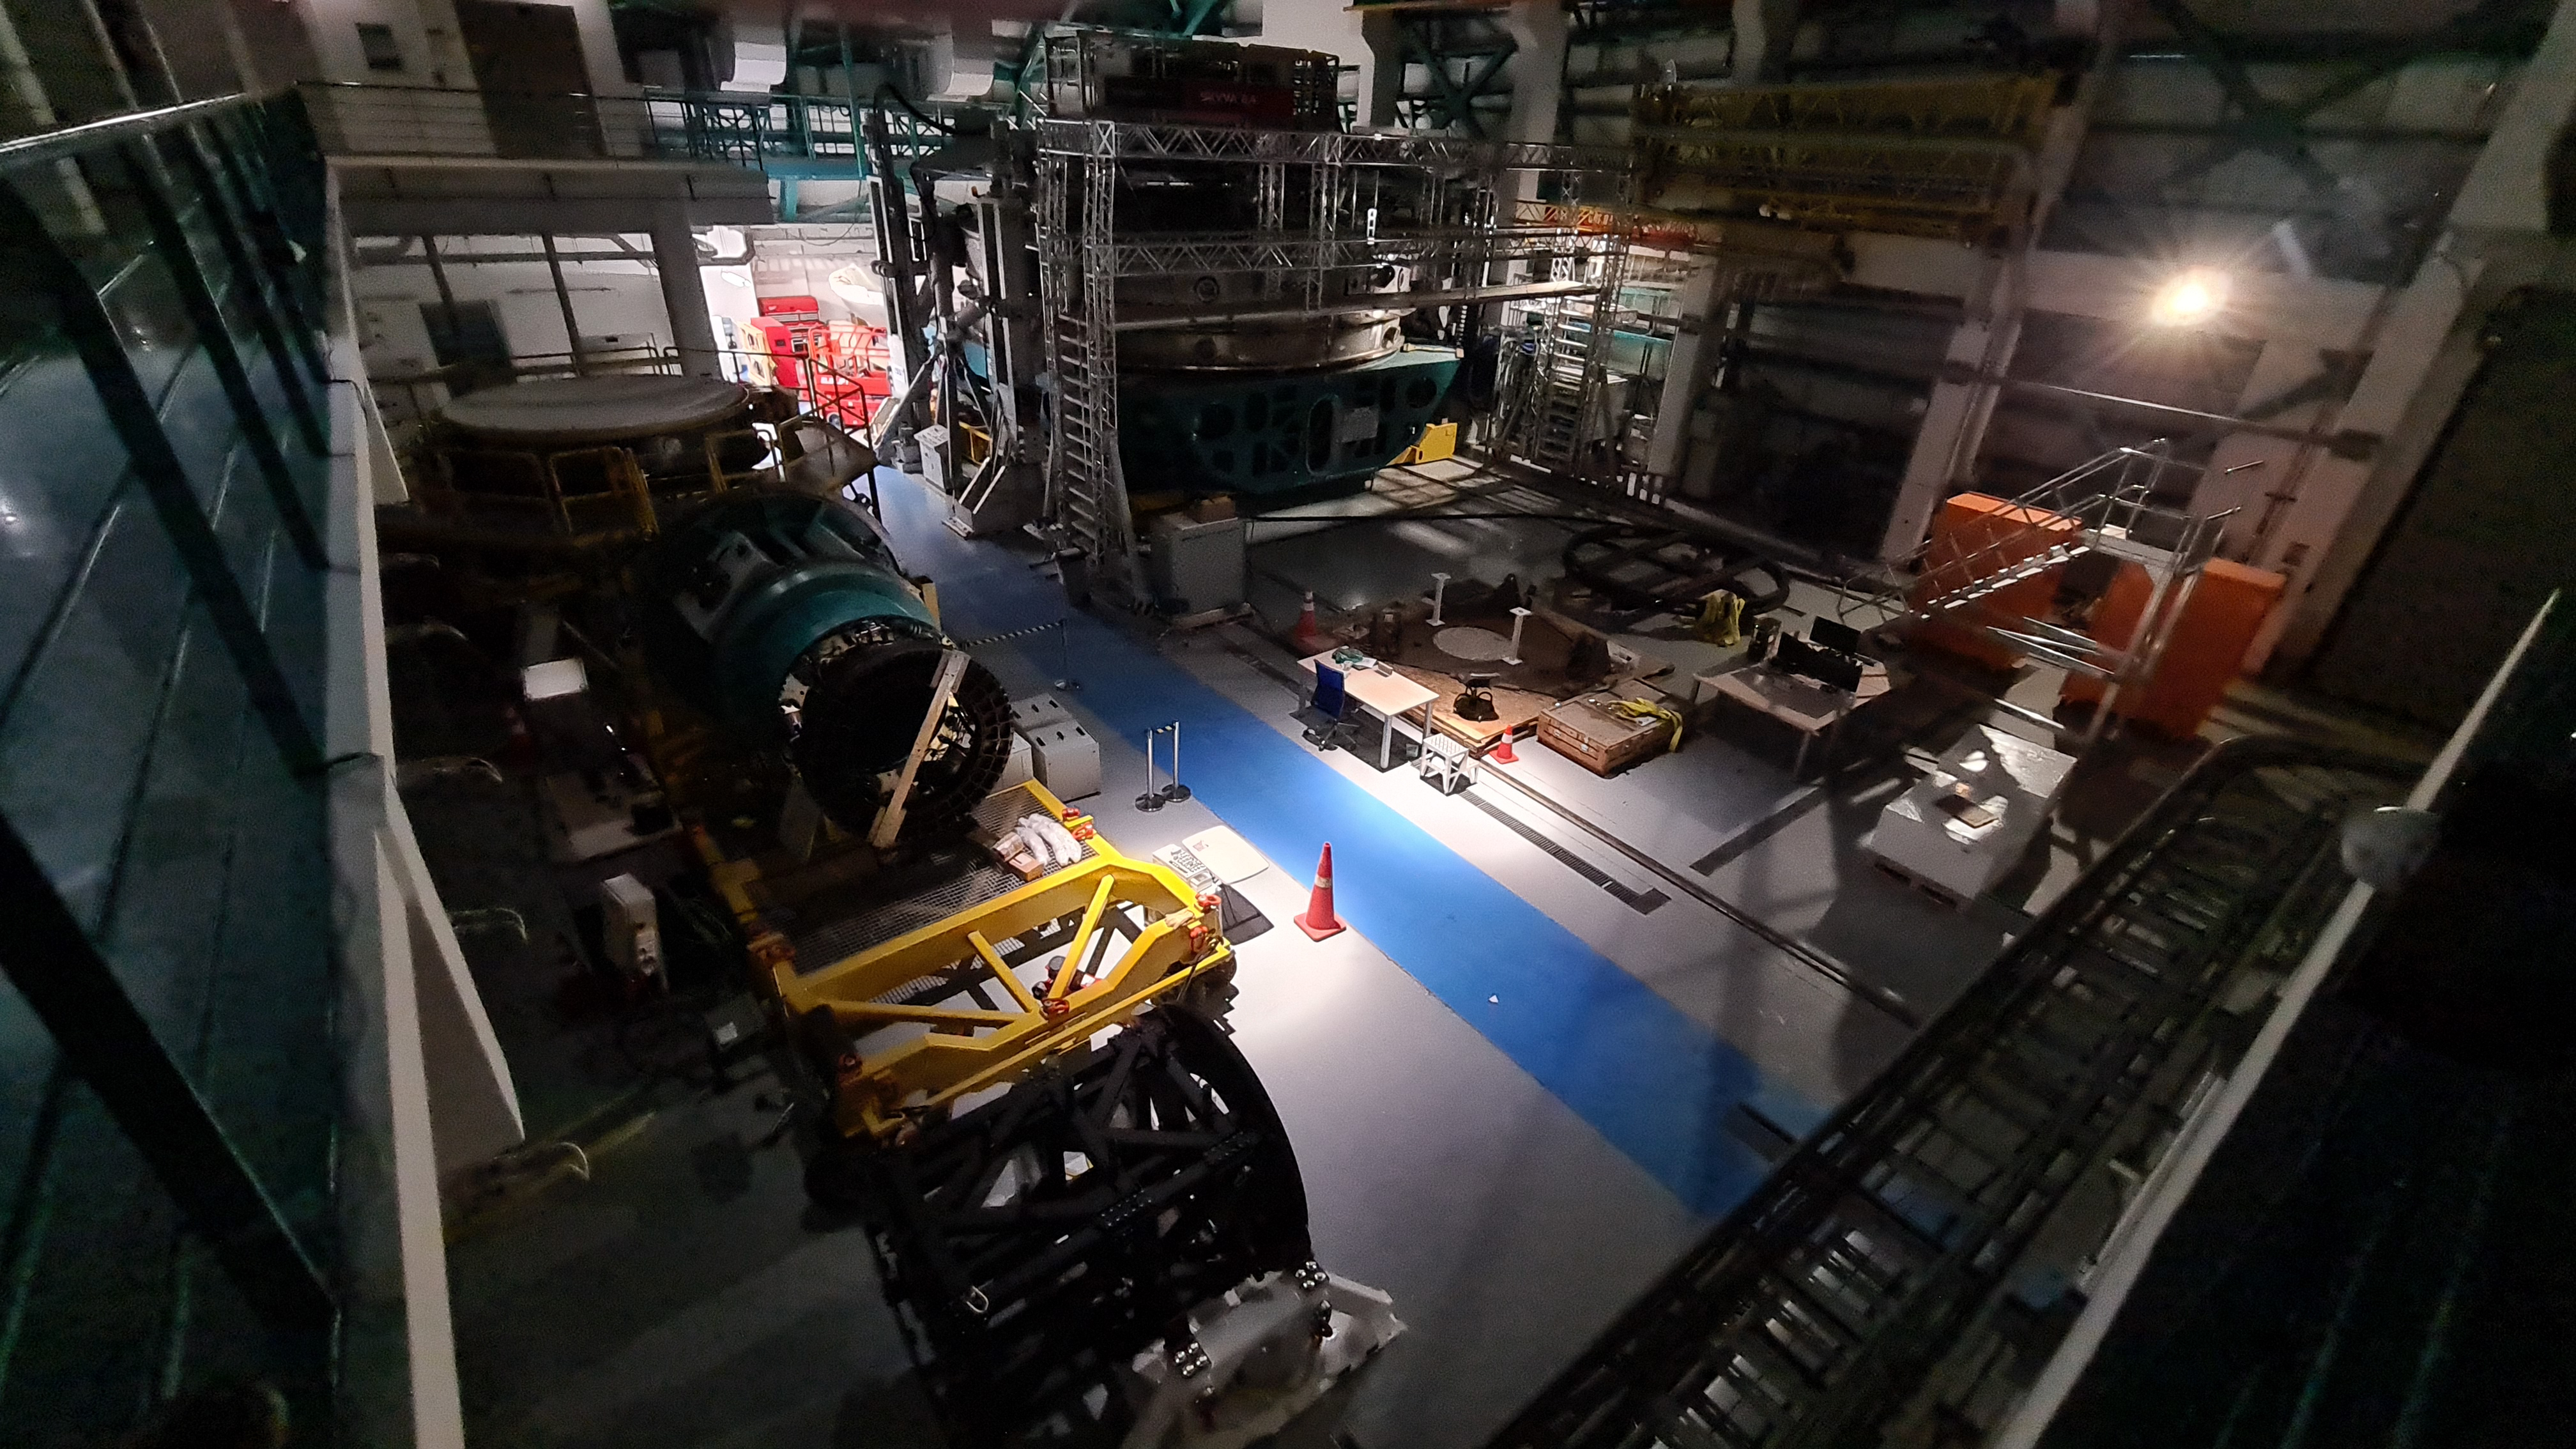

Summit Inspection May 26, 2020

A regular inspection of the Cerro Pachón construction site took place on May 26th. This visit included more work on the Dome and a detailed inspection of Telescope Mount Assembly (TMA) stored materials, as requested by TMA vendor Asturfeito.

Credit: Rubin Observatory/NSF/AURA